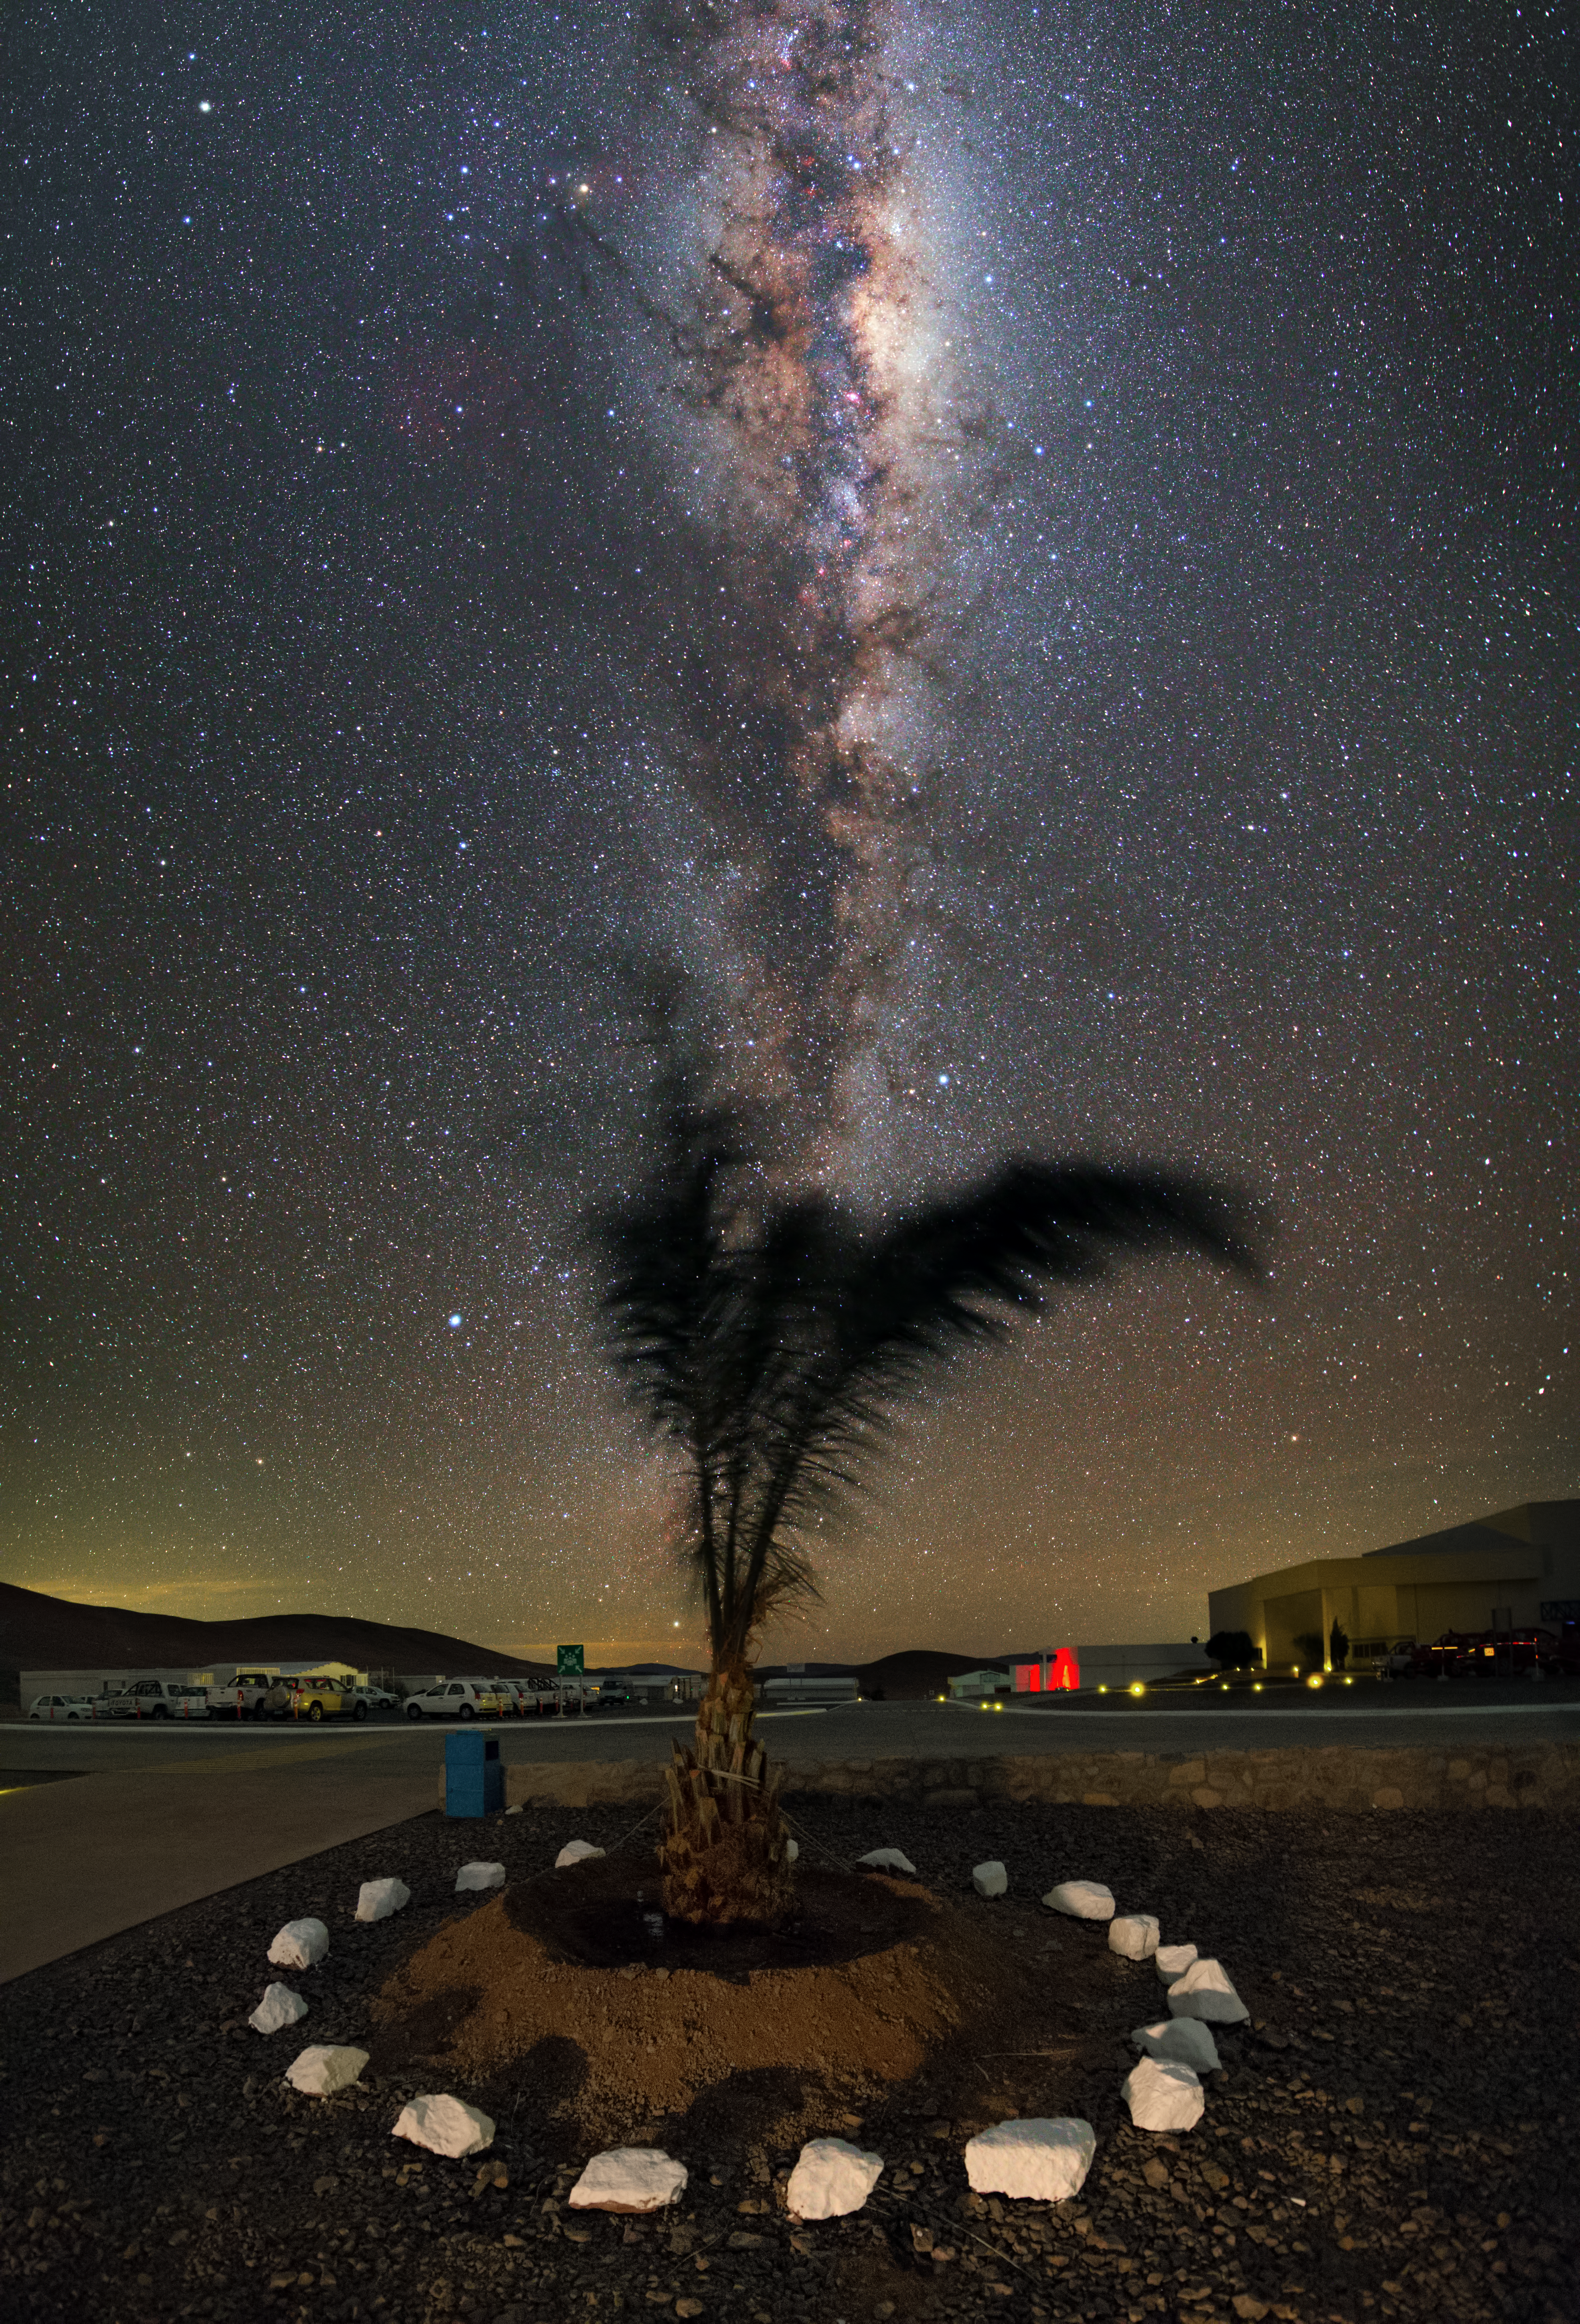

A palm tree in the desert

In the Atacama Desert, Chile, this lonley palm tree can be found in the middle of the Paranal Observatory.

Credit: Y. Beletsky (LCO)/ESO